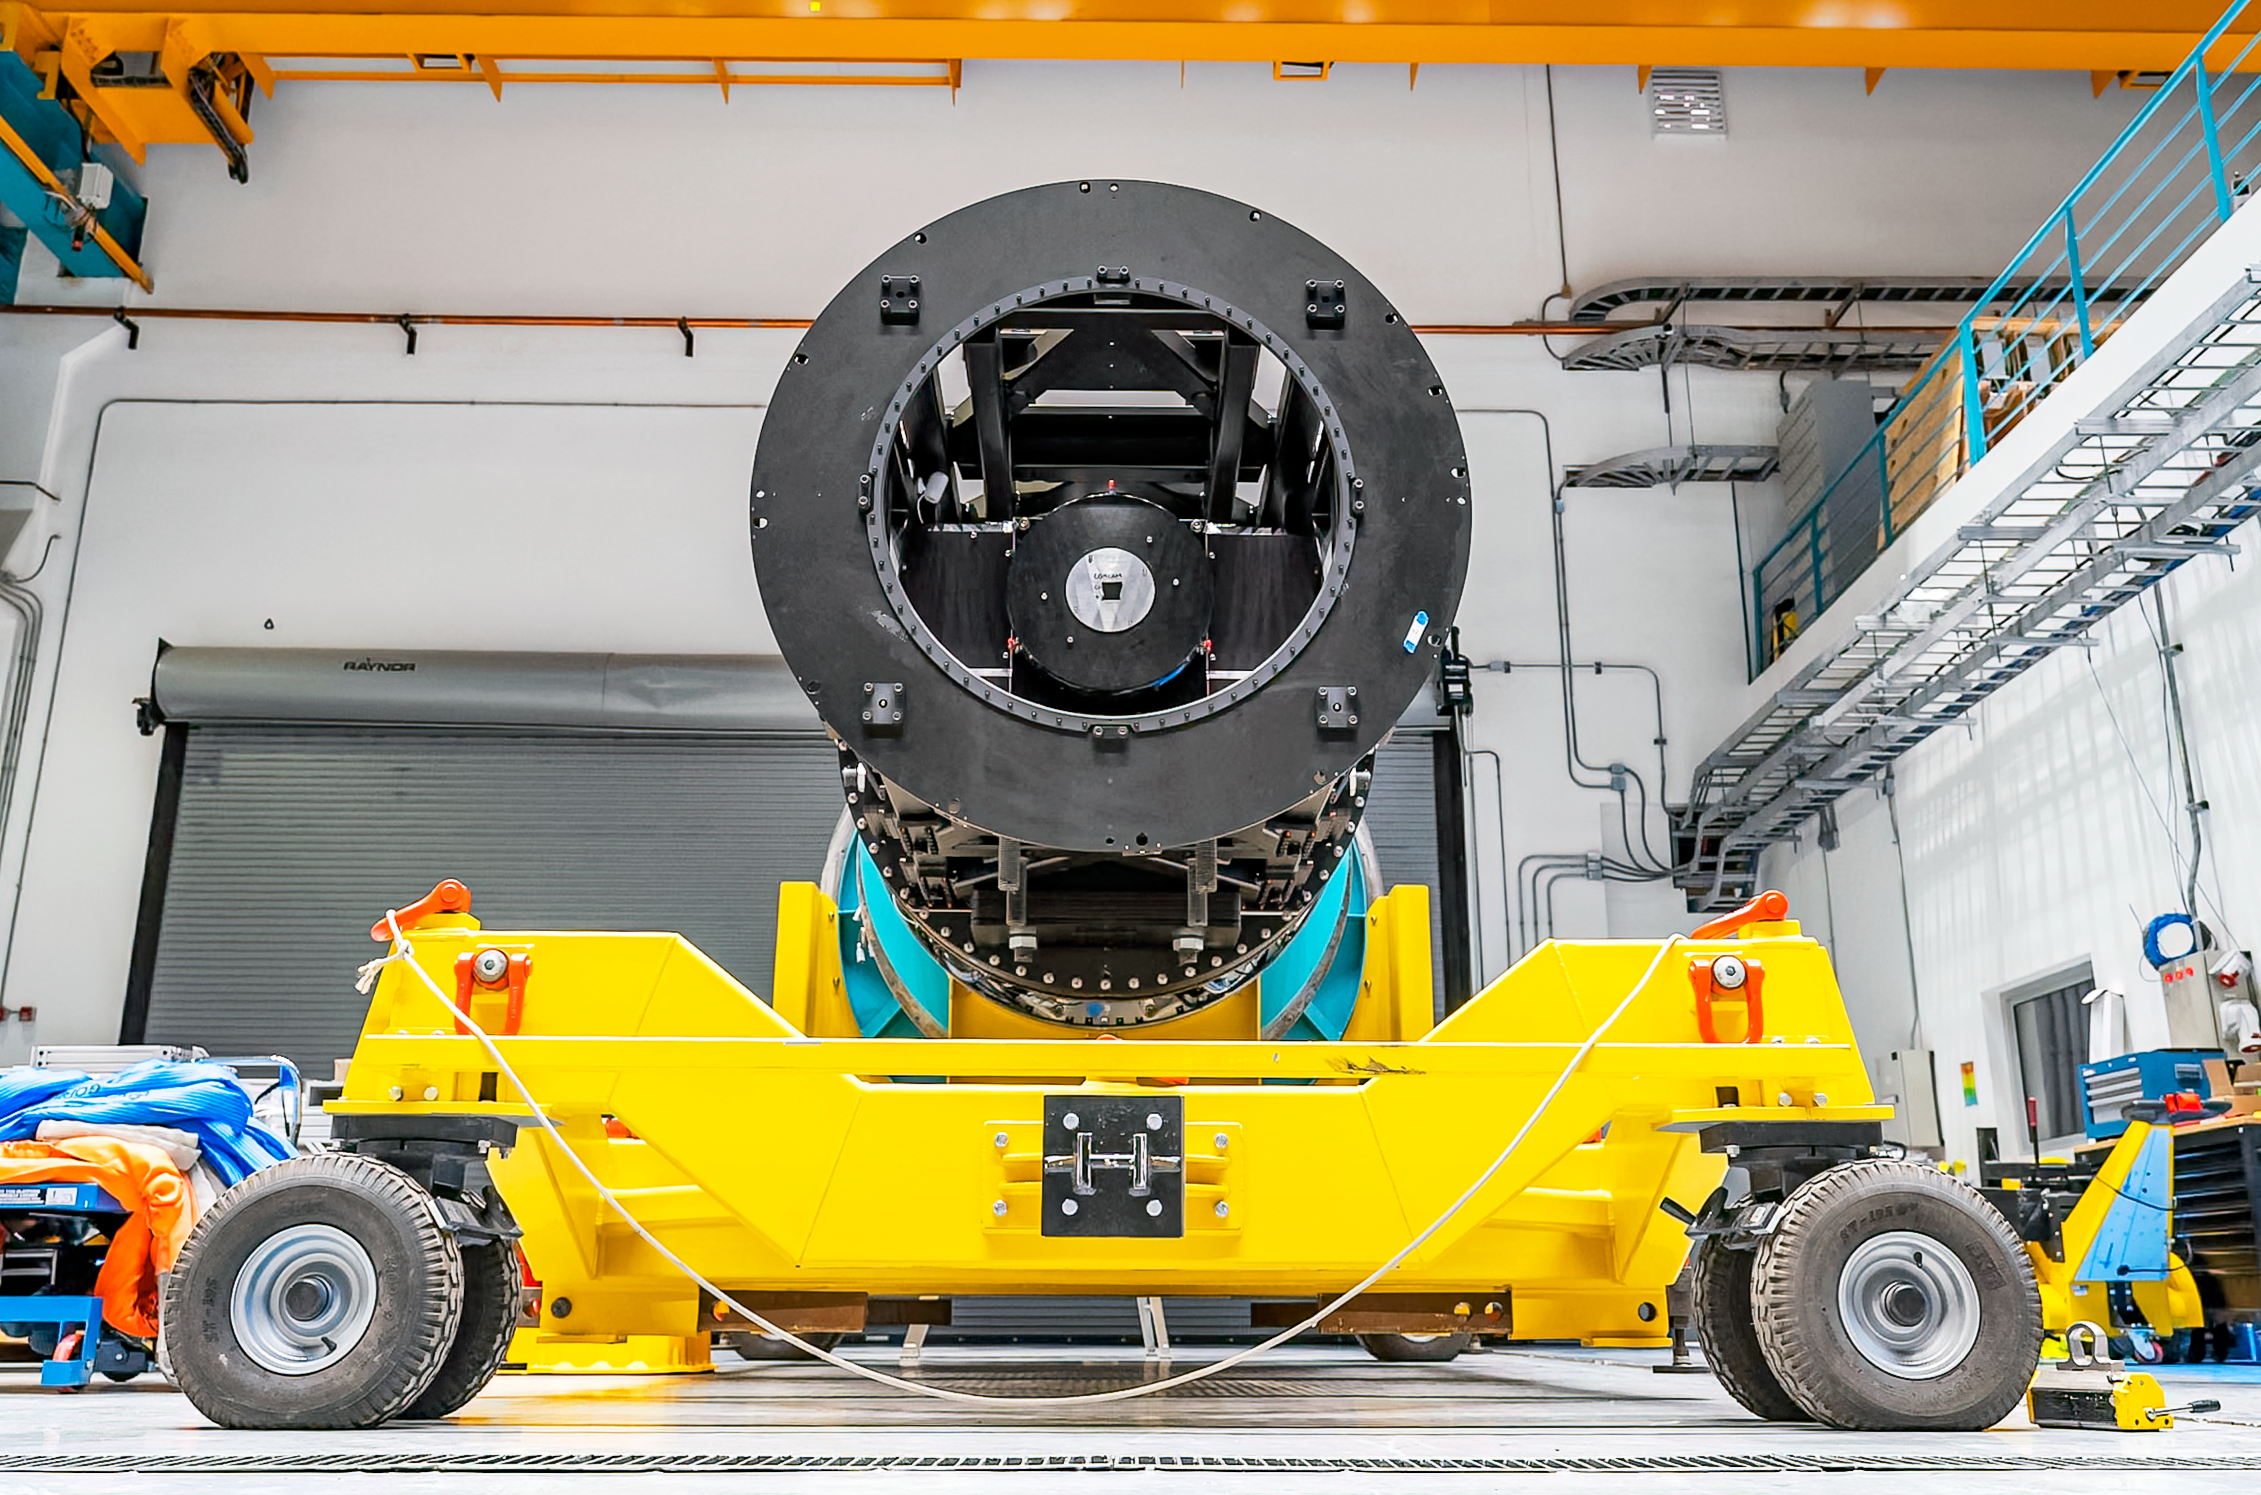

The Commissioning Camera in December 2024

Rubin Observatory's engineering test camera, the Commissioning Camera (ComCam) was removed from the telescope in December 2024.

Credit: RubinObs/NOIRLab/SLAC/NSF/DOE/AURA/A. Pizarro D.